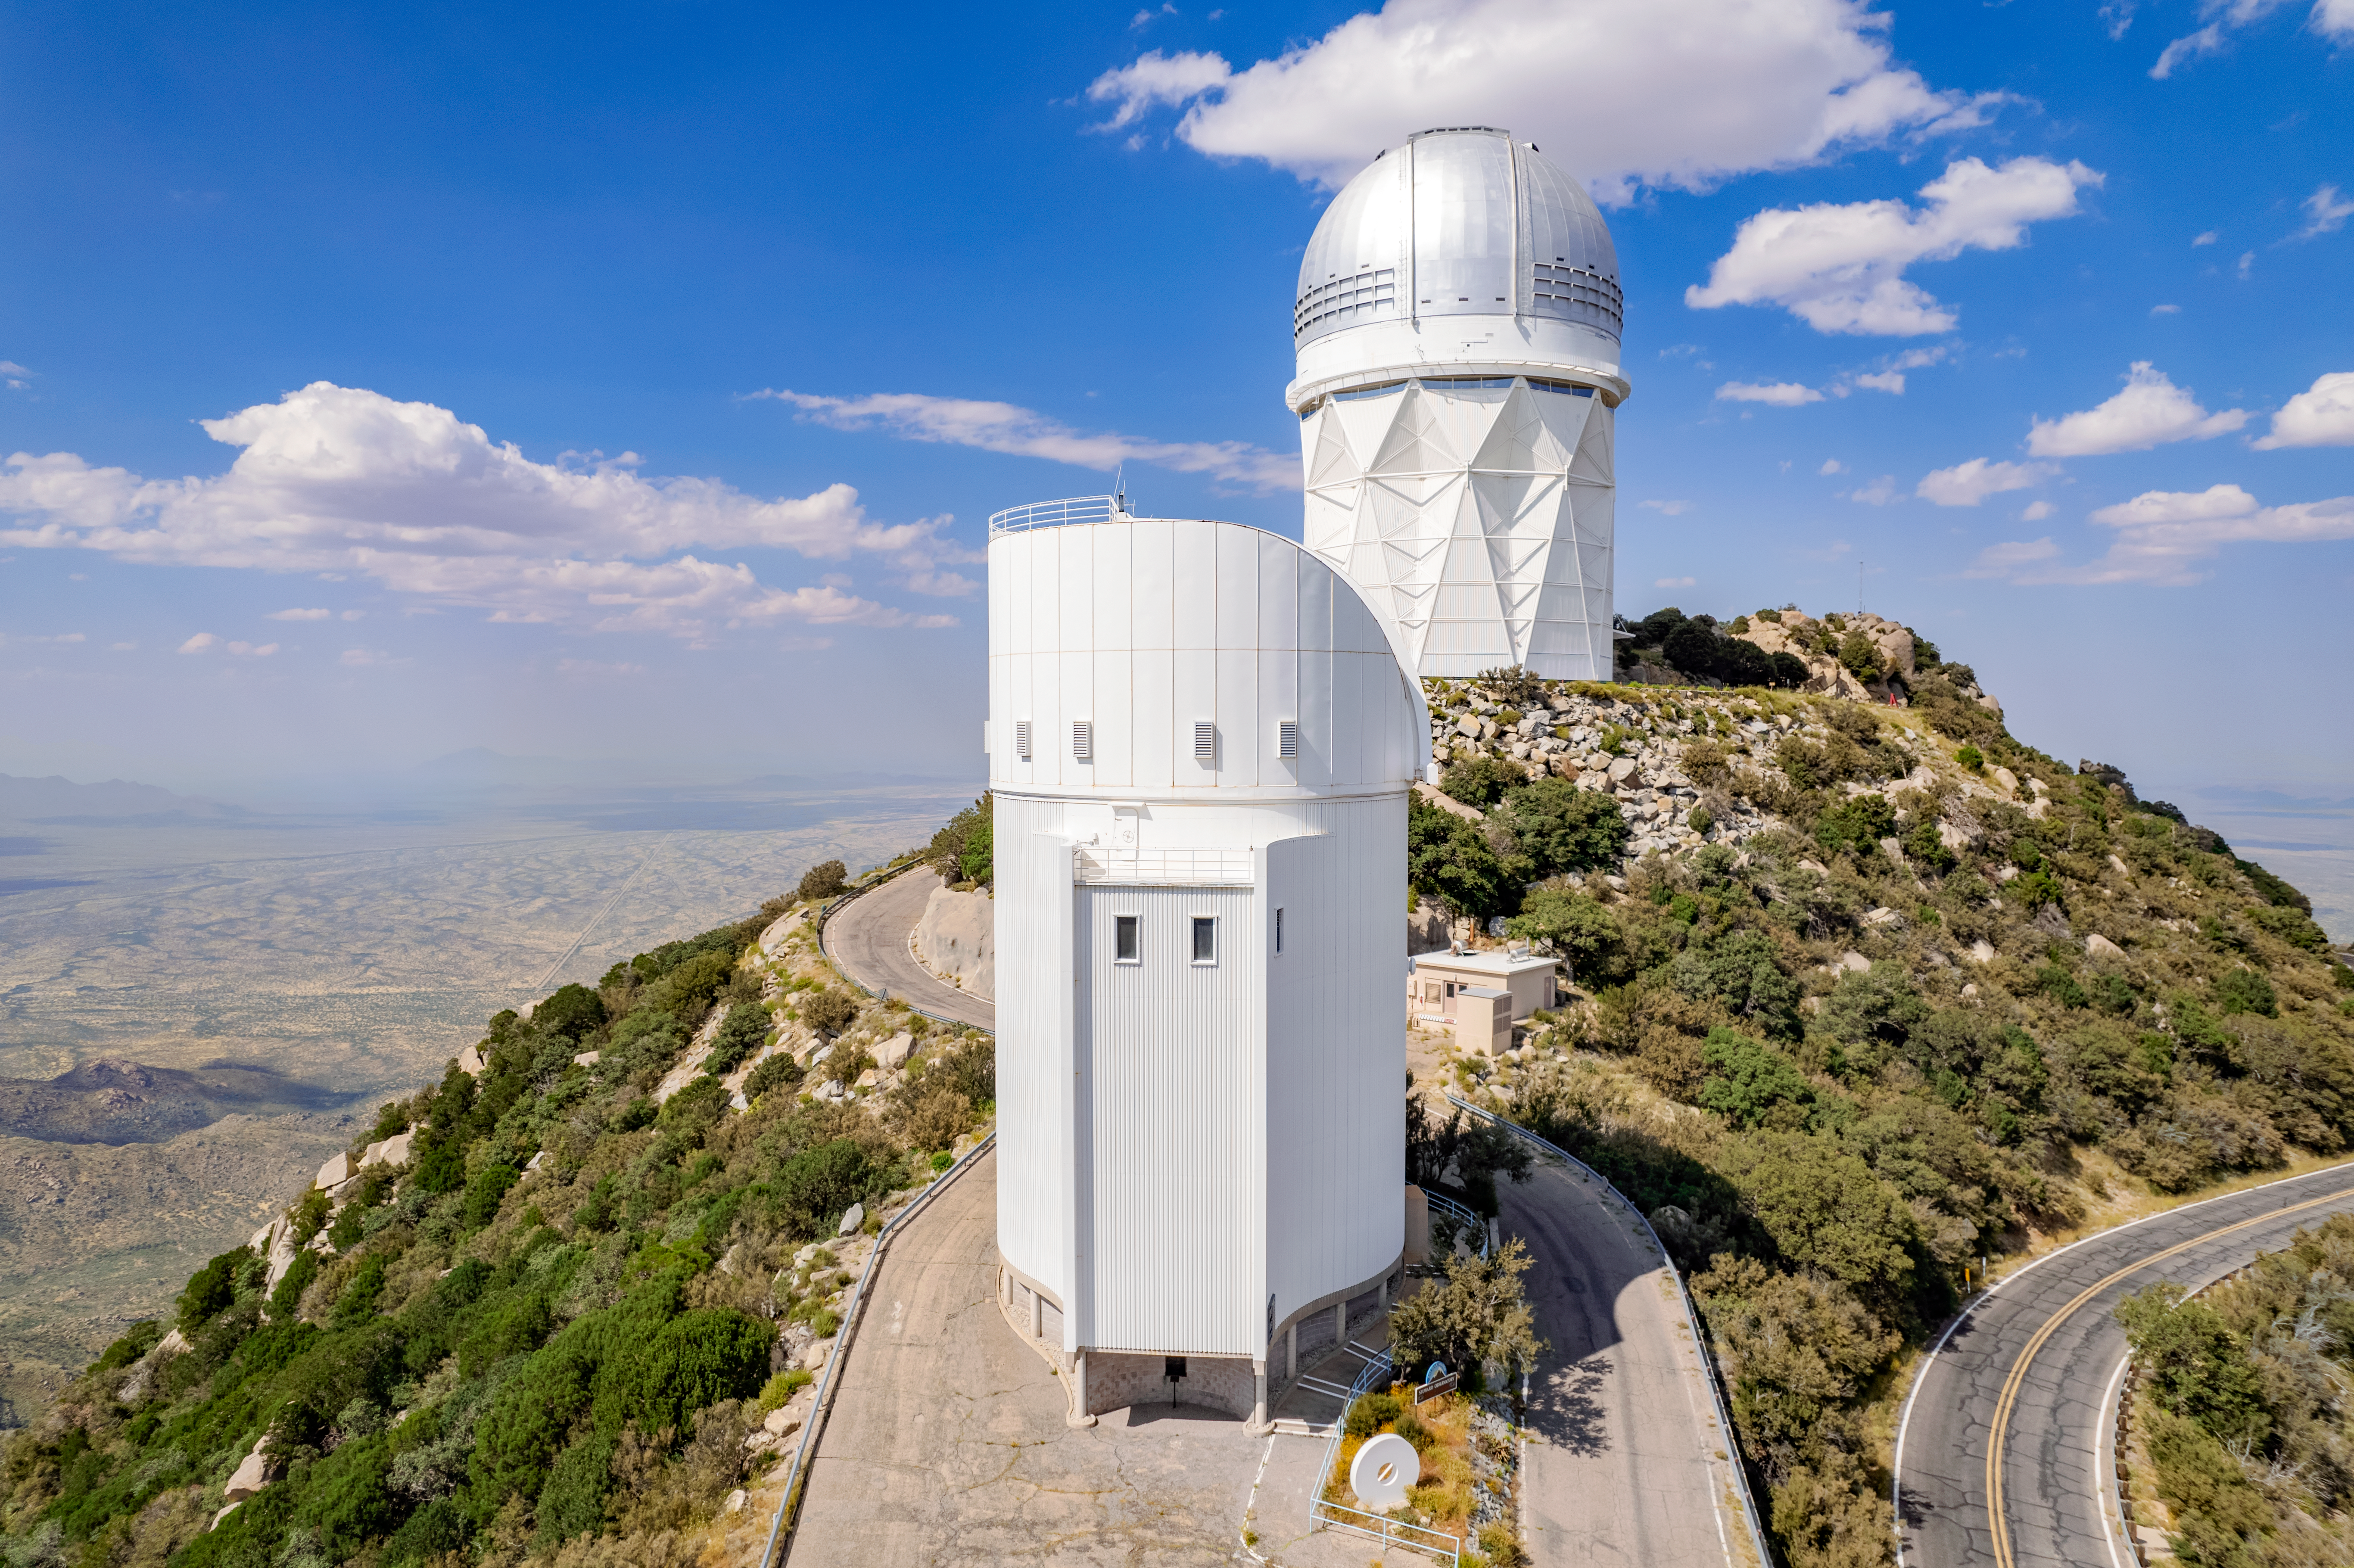

UArizona Bok 2.3-meter Telescope & Mayall 4-meter Telescope

The UA Bok 2.3-meter Telescope, located at the Kitt Peak National Observatory, is shown here with the Nicholas U. Mayall 4-meter telescope visible behind it.

Credit: NOIRLab/AURA/NSF